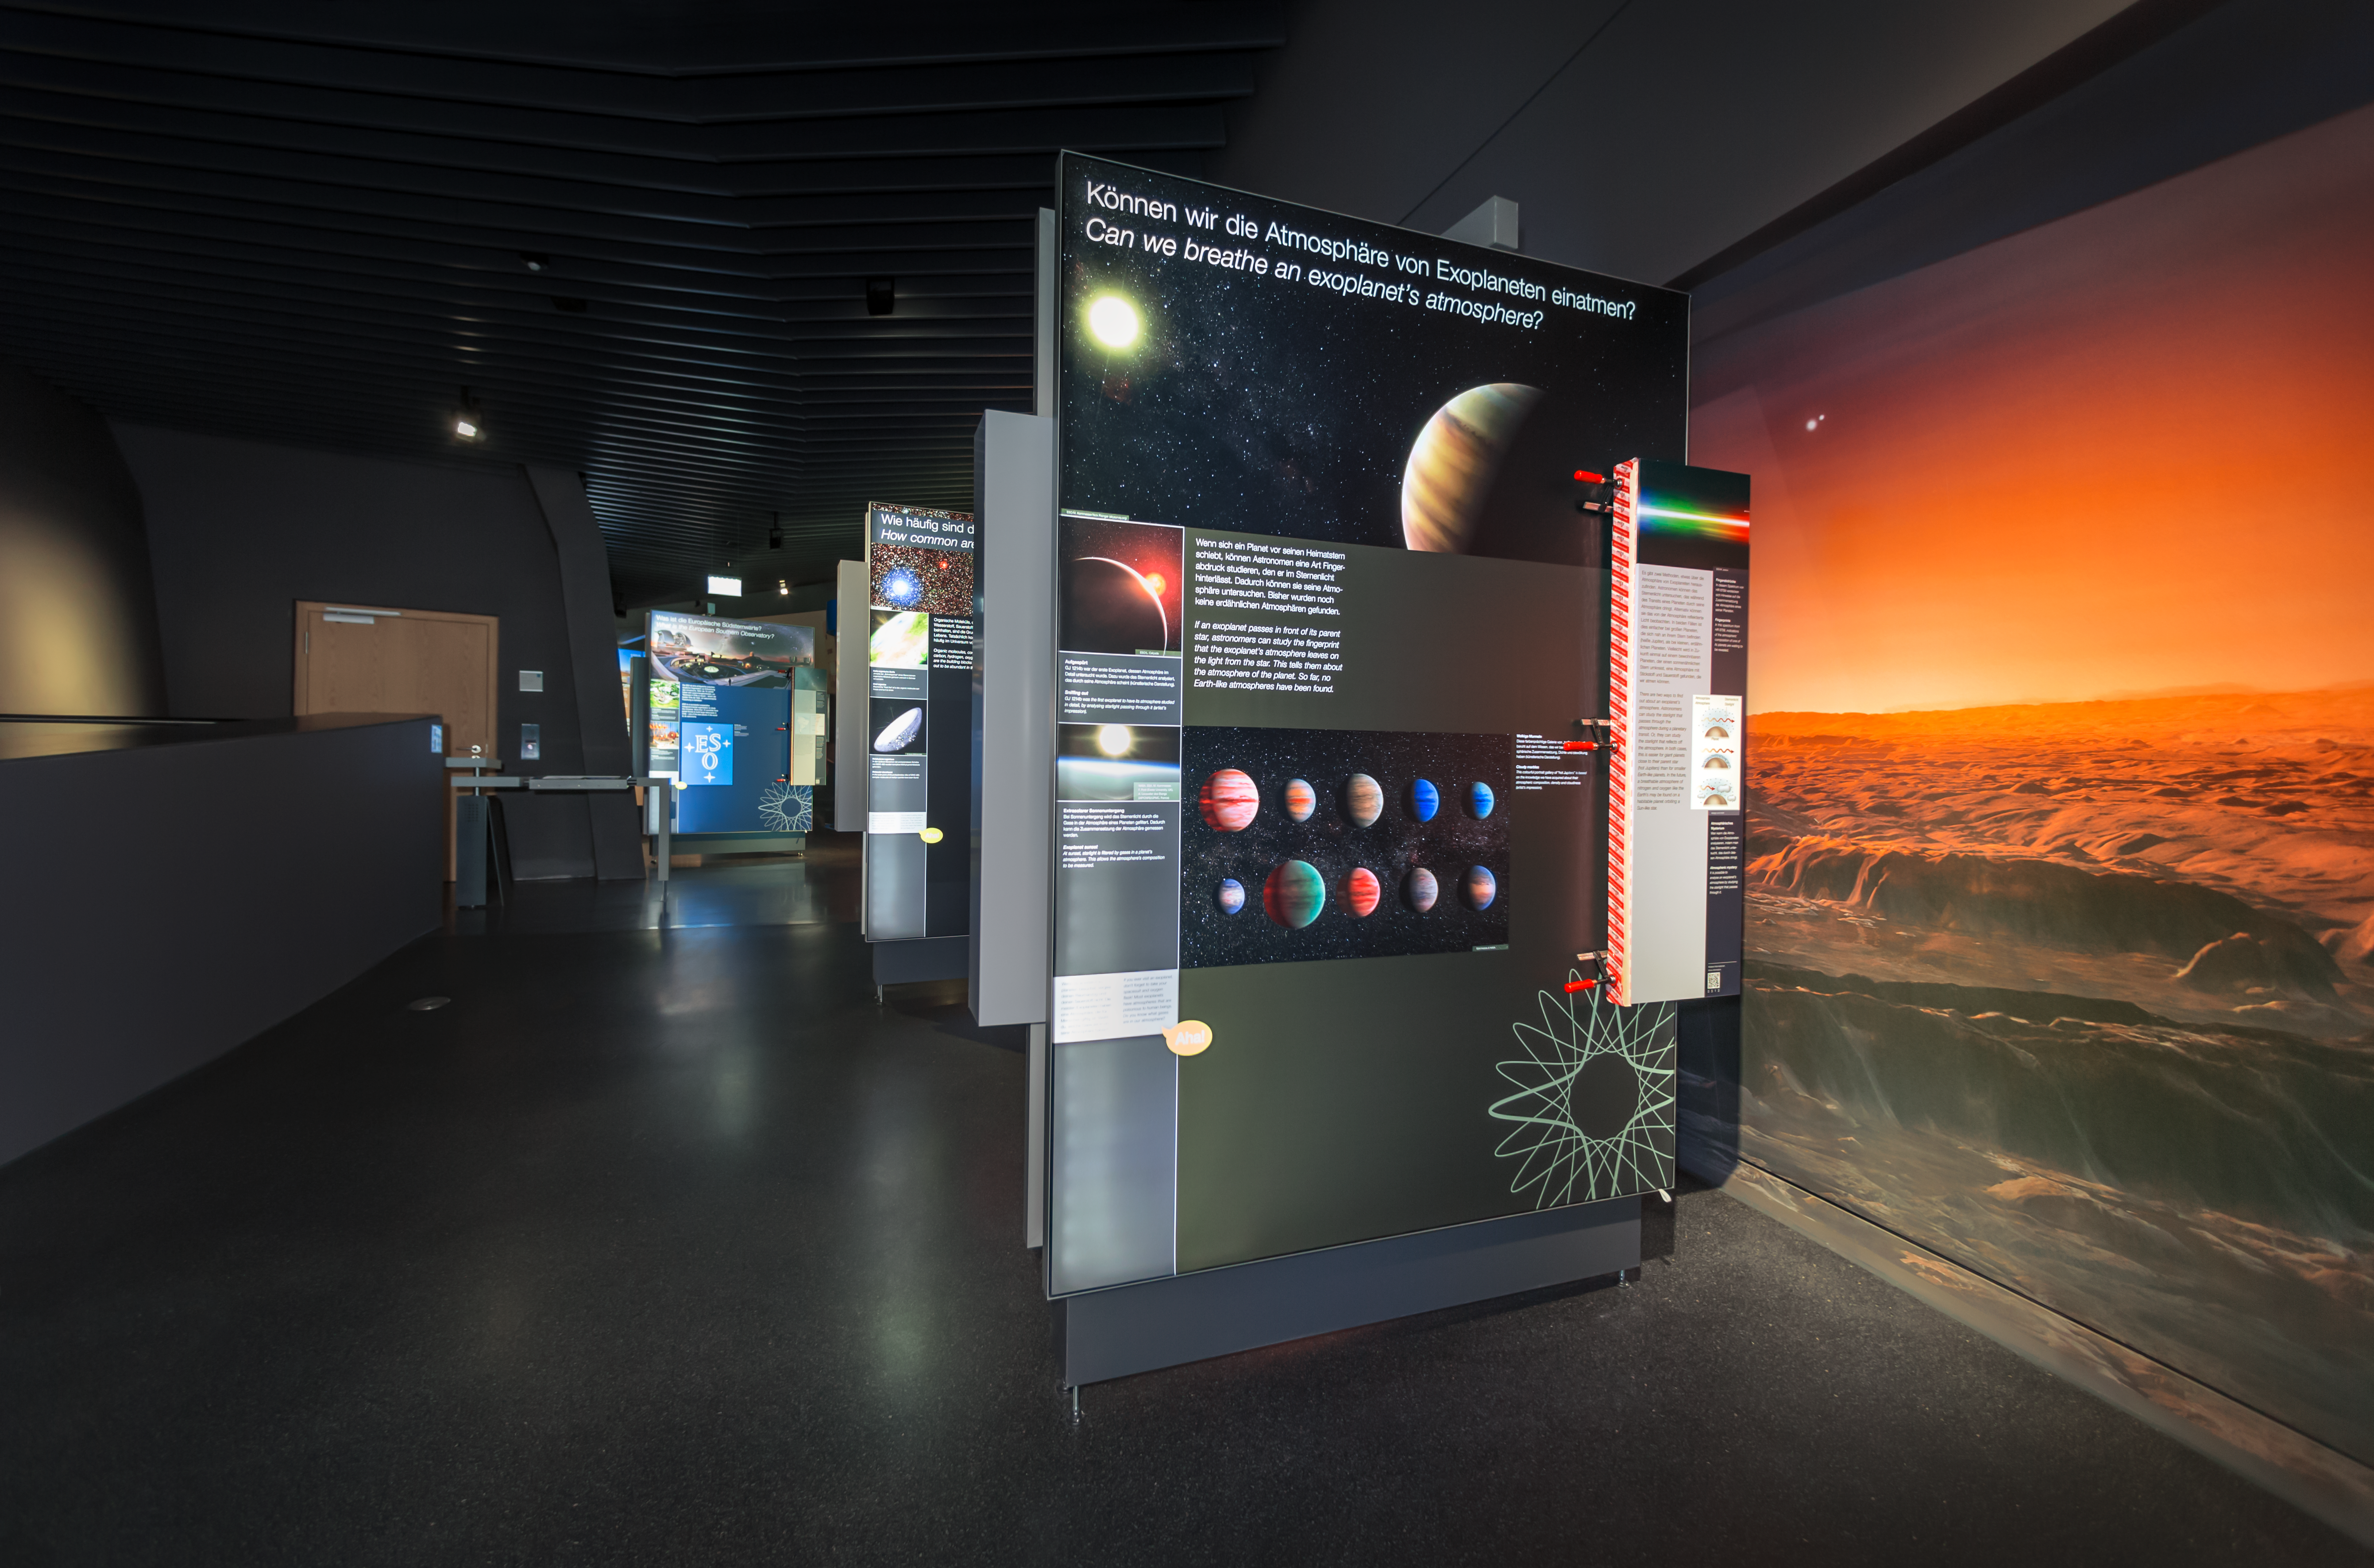

ESO Supernova exhibitions

The exhibition panels in the ESO Supernova Planetarim & Visitor Centre contain information on all topics of modern astronomy, ranging from planetary science to stars, to exoplanets to the most distant galaxies, including information on the different techniques used to study these objects. This is an example of a panel on exoplanets and how astronomers measure the atmosphere of these other worlds.

The exhibition is called The Living Universe.

Credit: ESO/P. Horálek